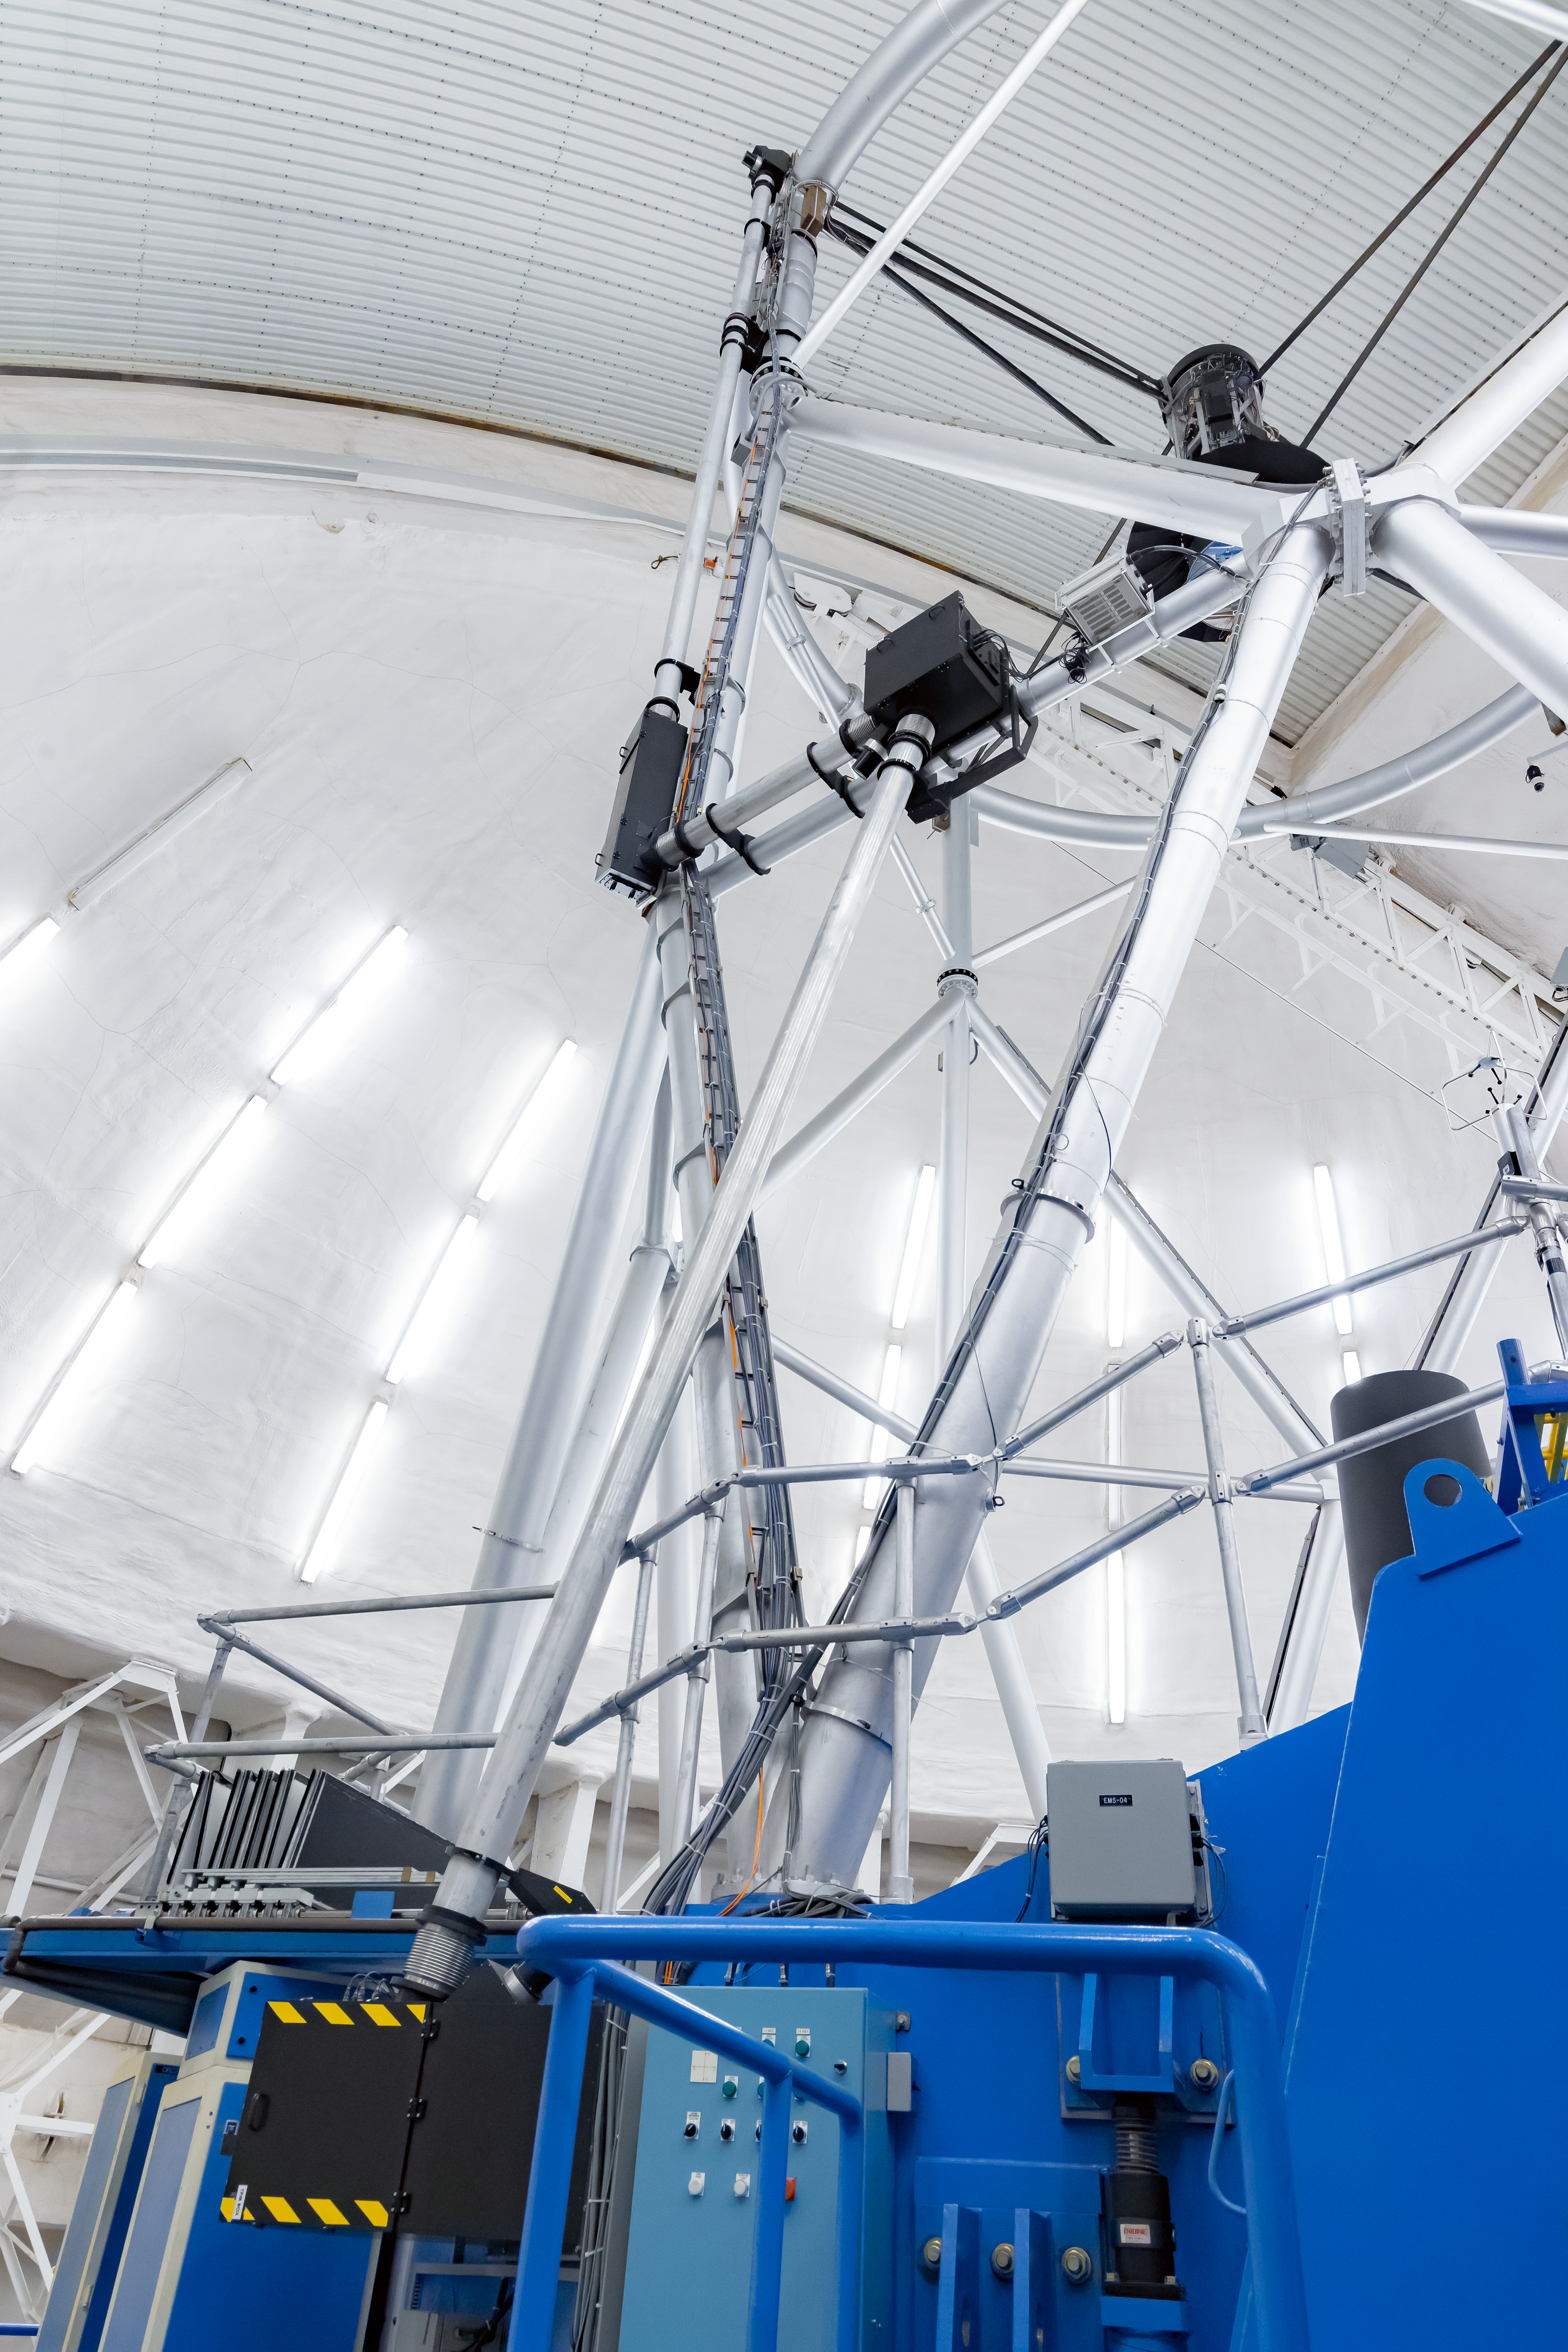

GeMS BTO Optical Path

The Gemini Multi-Conjugate Adaptive Optics System's (GeMS) Beam Transfer Optics Optical Path (BTOOP) on Gemini South.

Credit: International Gemini Observatory/NOIRLab/NSF/AURA/M. Paredes